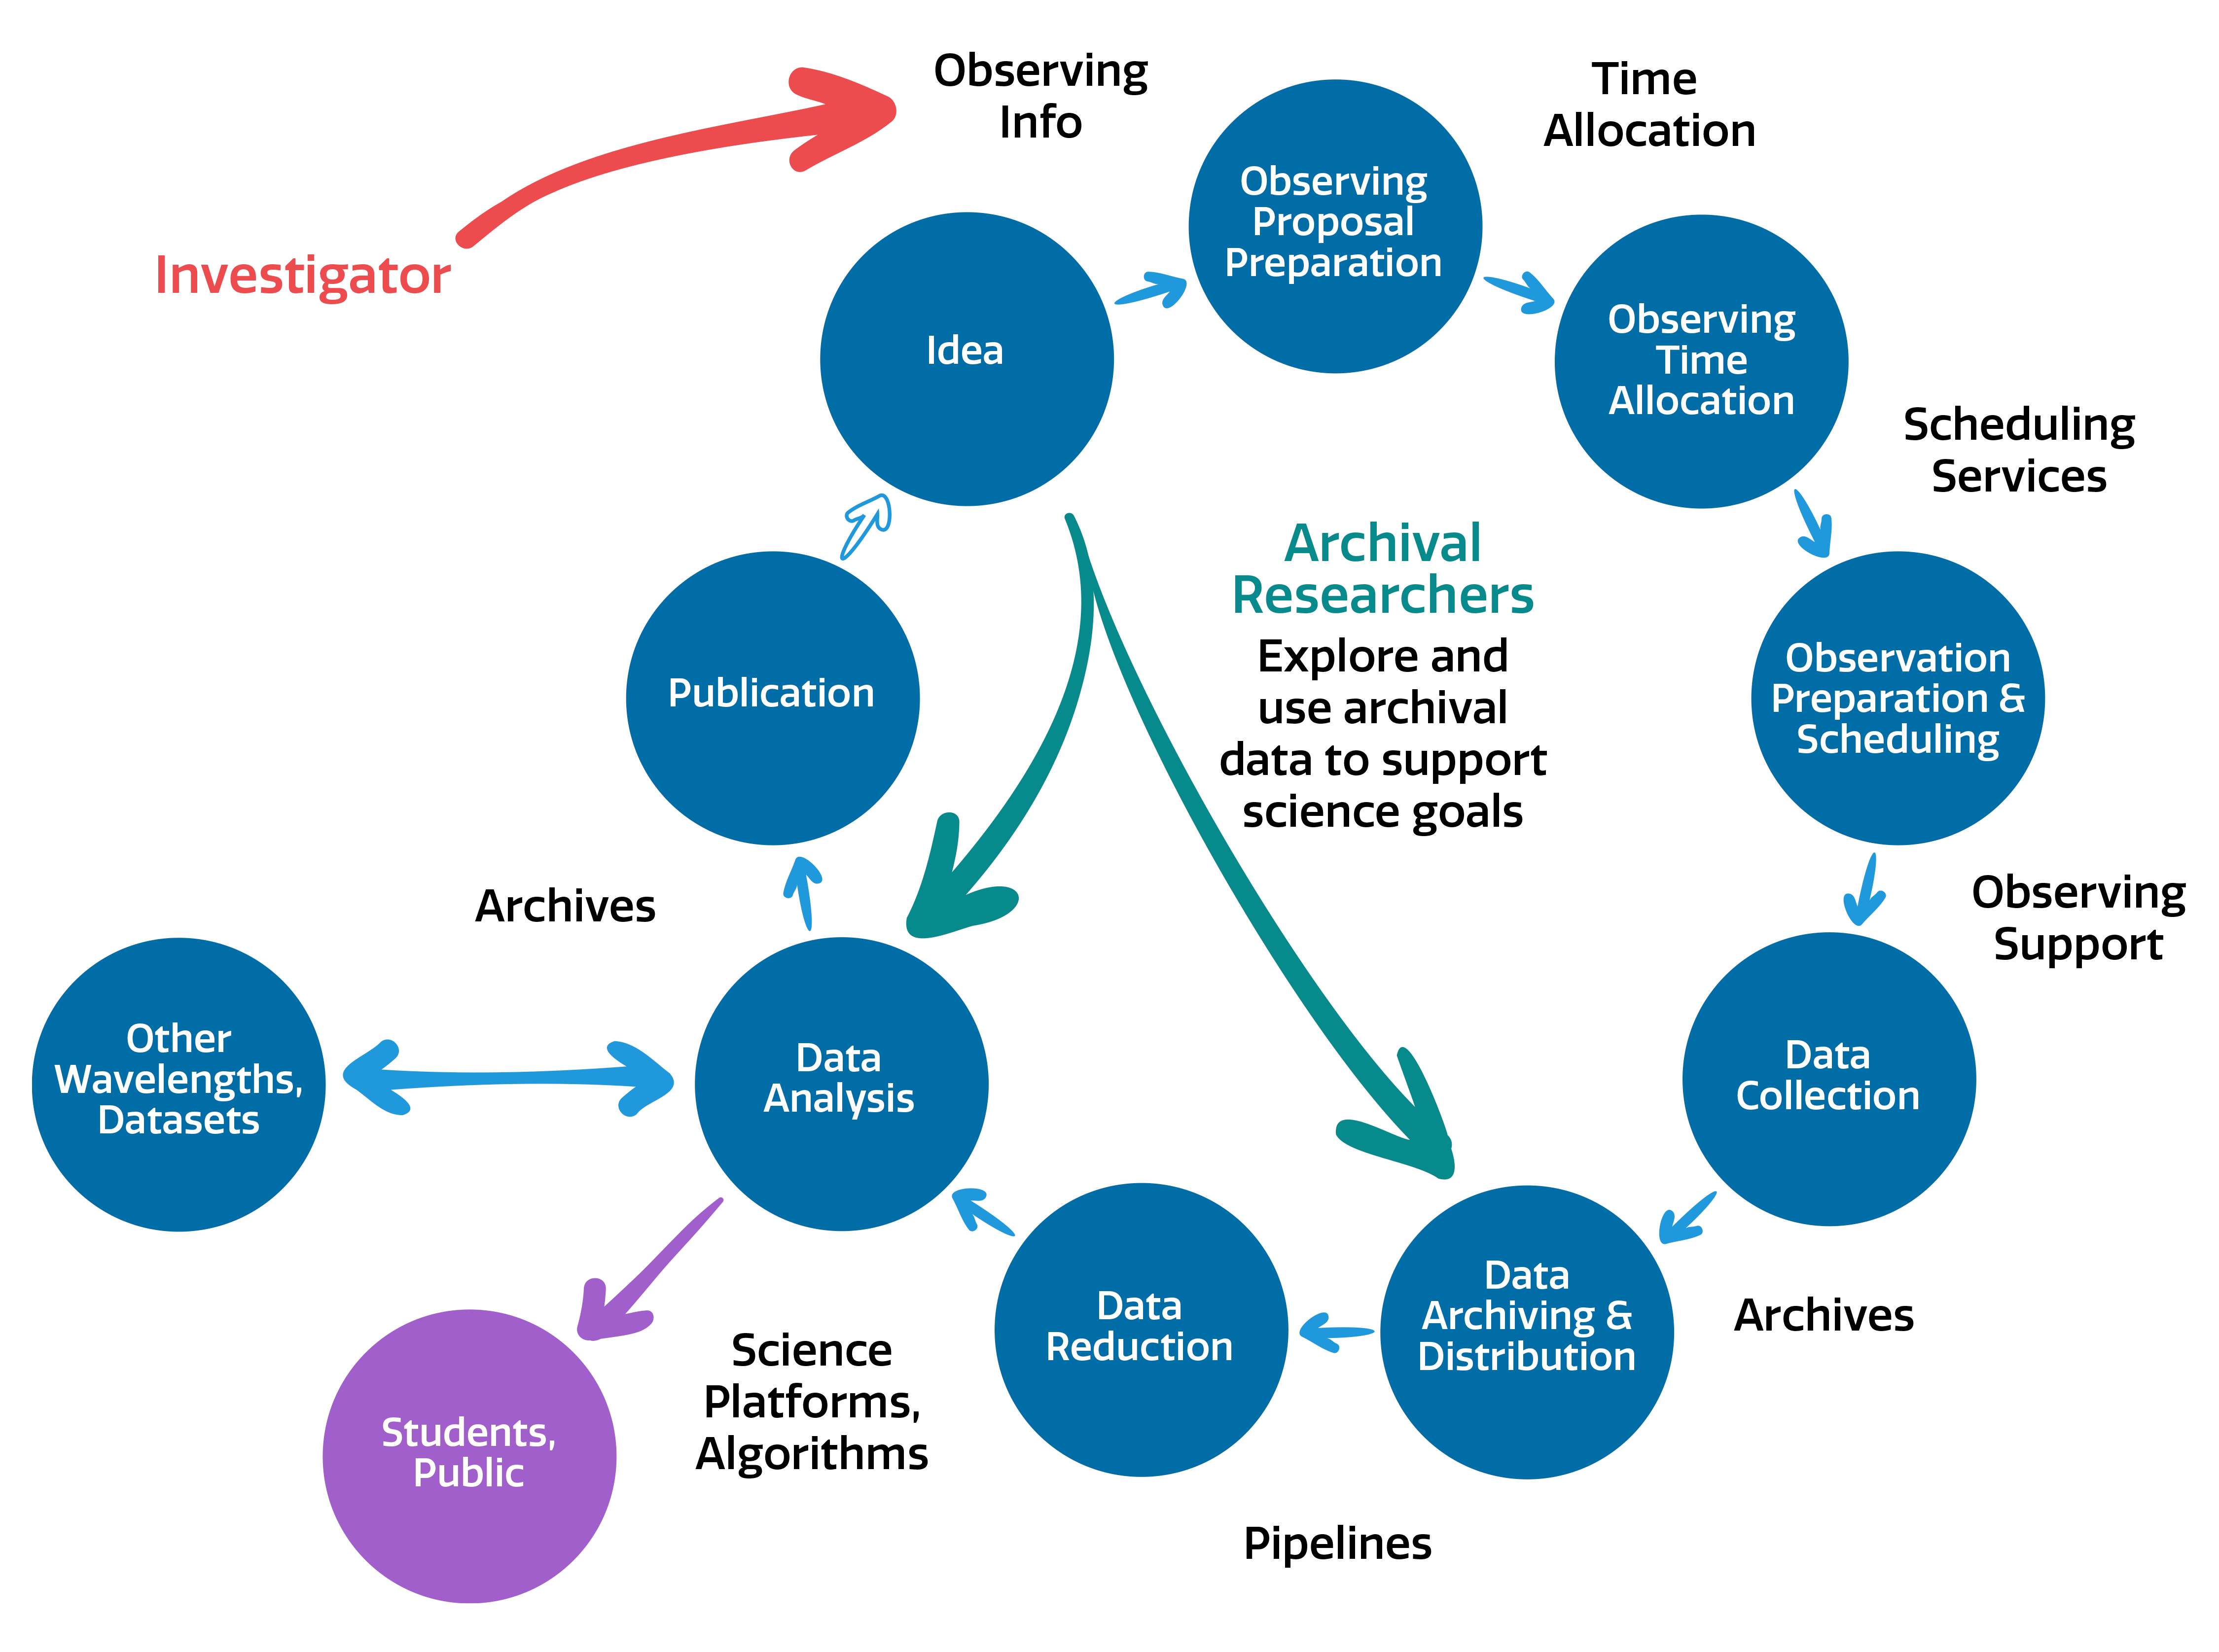

NOIRLab end-to-end operation

NOIRLab end-to-end operation.
Part of the Foundational Diagrams collection.

Credit: NOIRLab/NSF/AURA